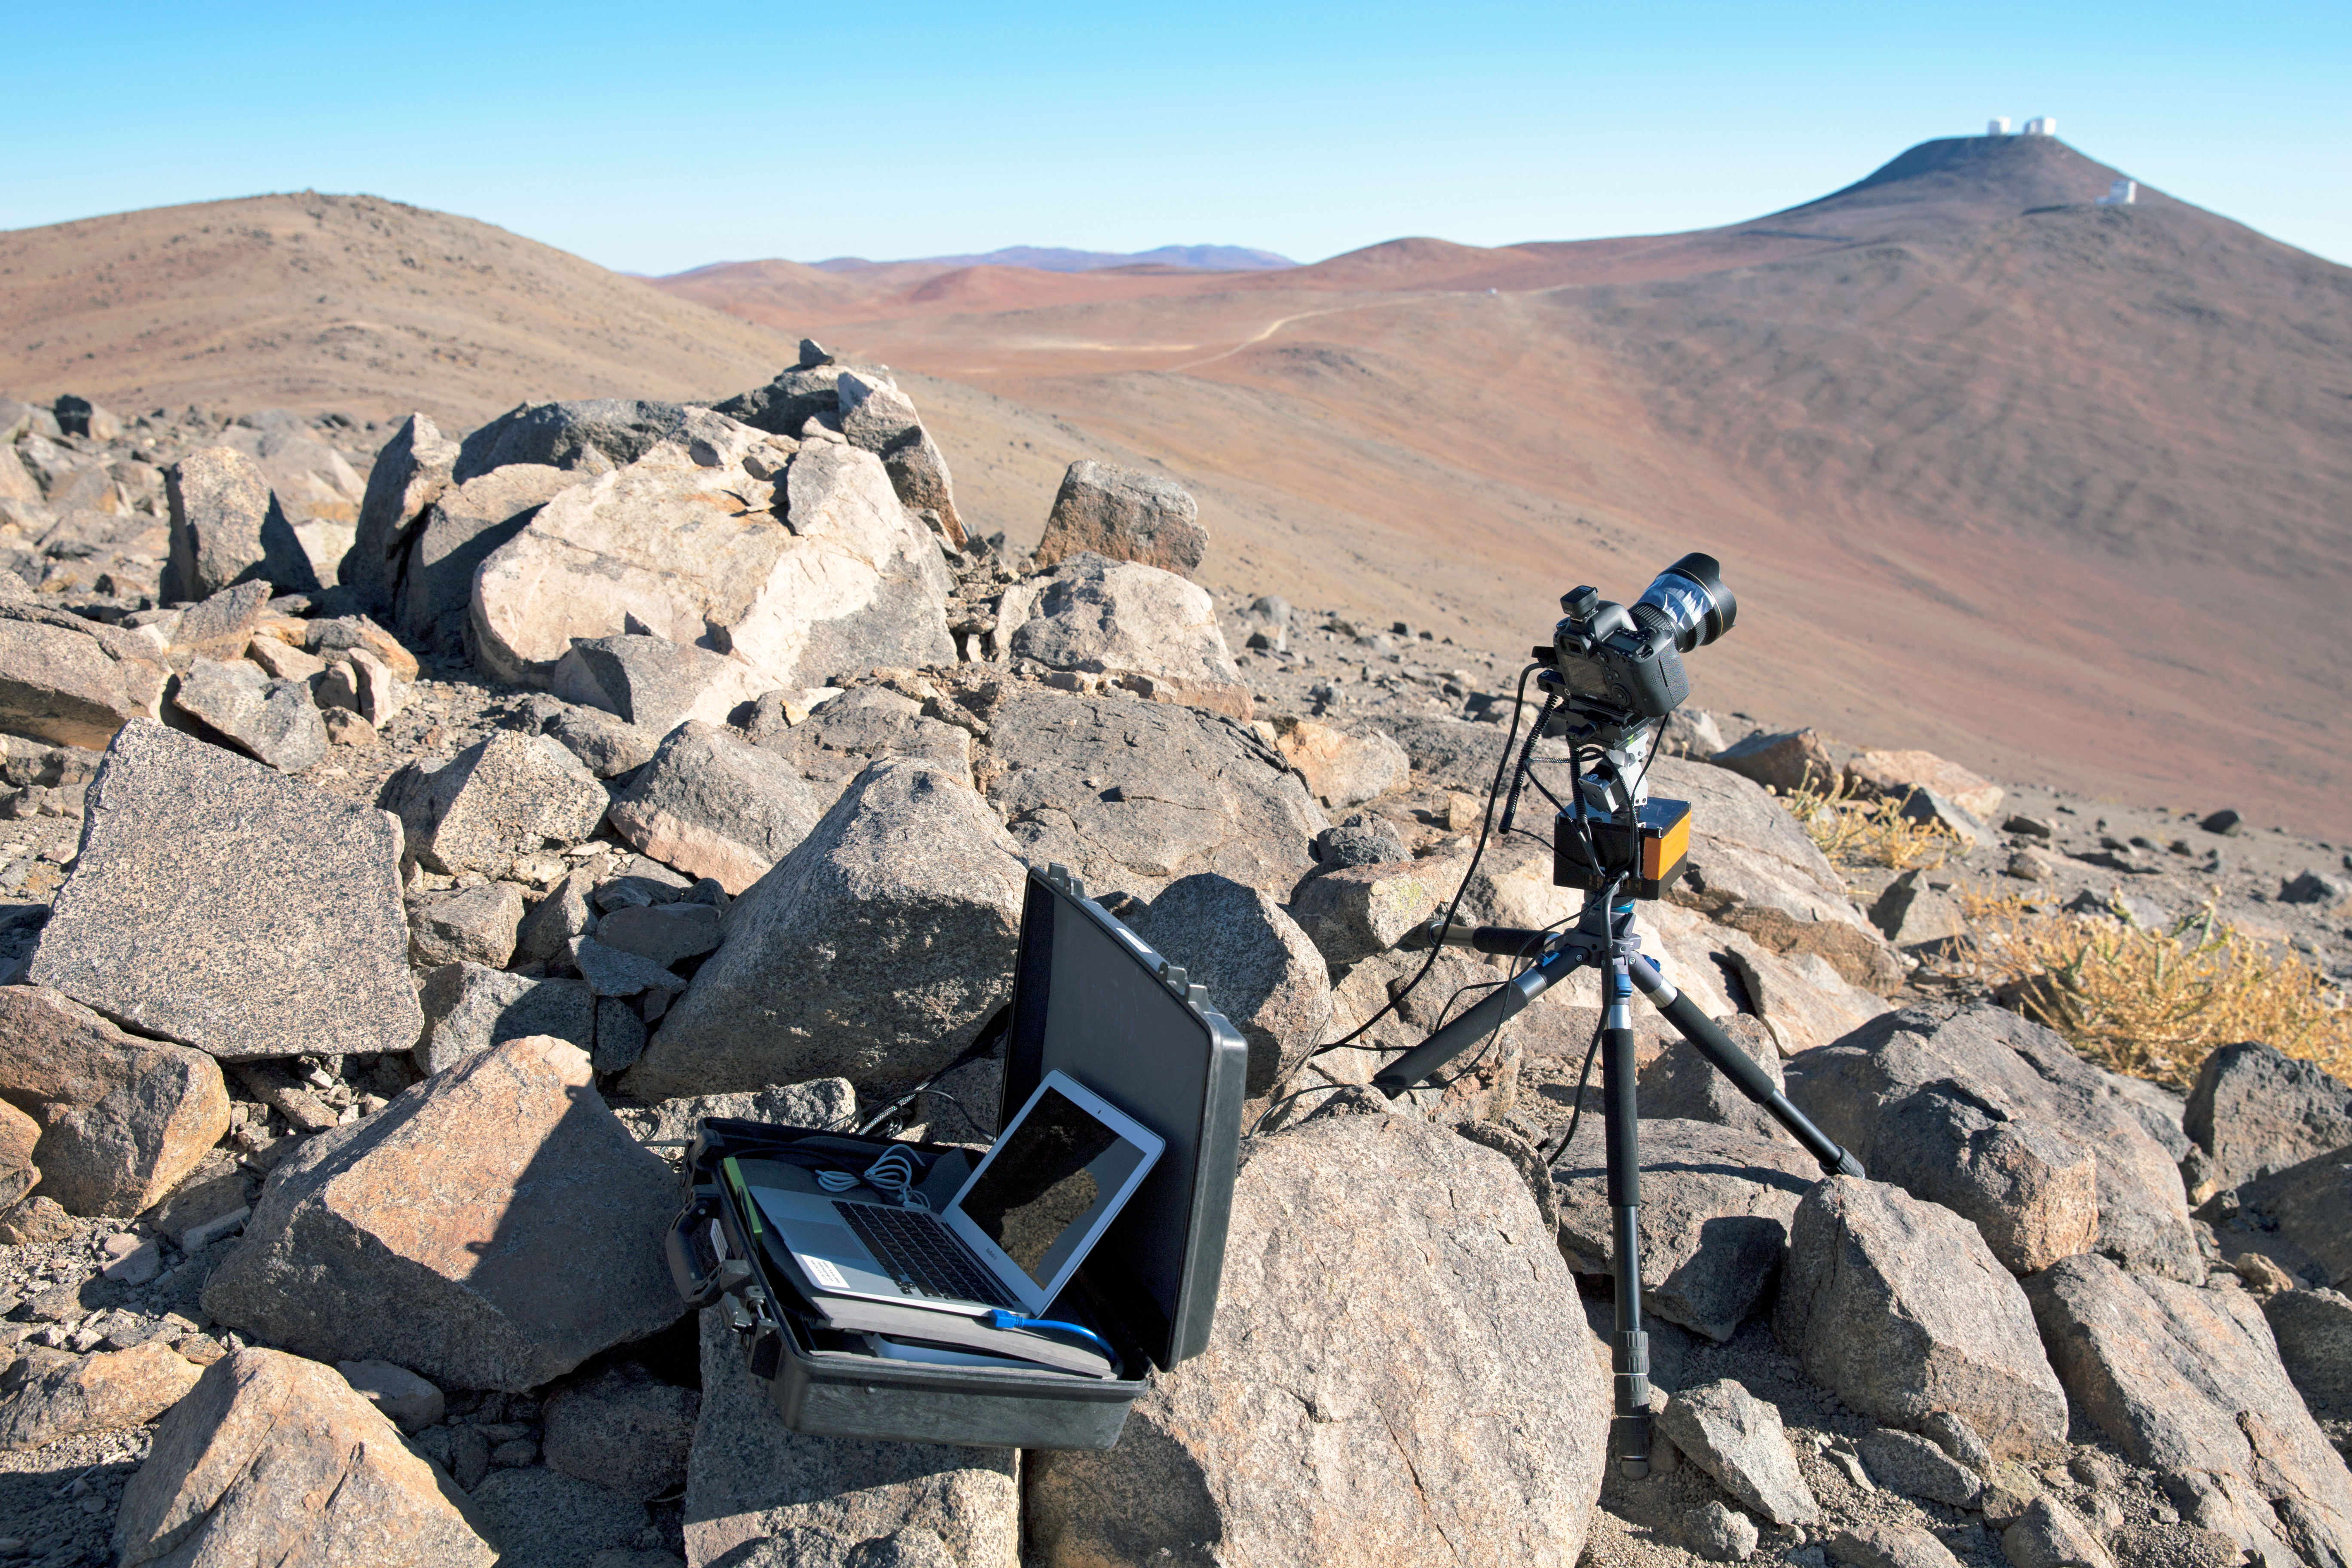

Time-lapse bot distant shot setup near Paranal

Christoph's Macbook Air is stored inside one of the Peli™ Storm Cases which uses GB Timelapse software to control a “time-lapse bot” for autonomous use — an autonomous GBTimelapse Rig, using Intecro XTPower powerbanks for powering an Emotimo TB3 motion control and a Canon 6D. The VLT platform on Cerro Paranal can be seen in the distance. Taken during the ESO Ultra HD Expedition.

Credit: ESO/C. Malin